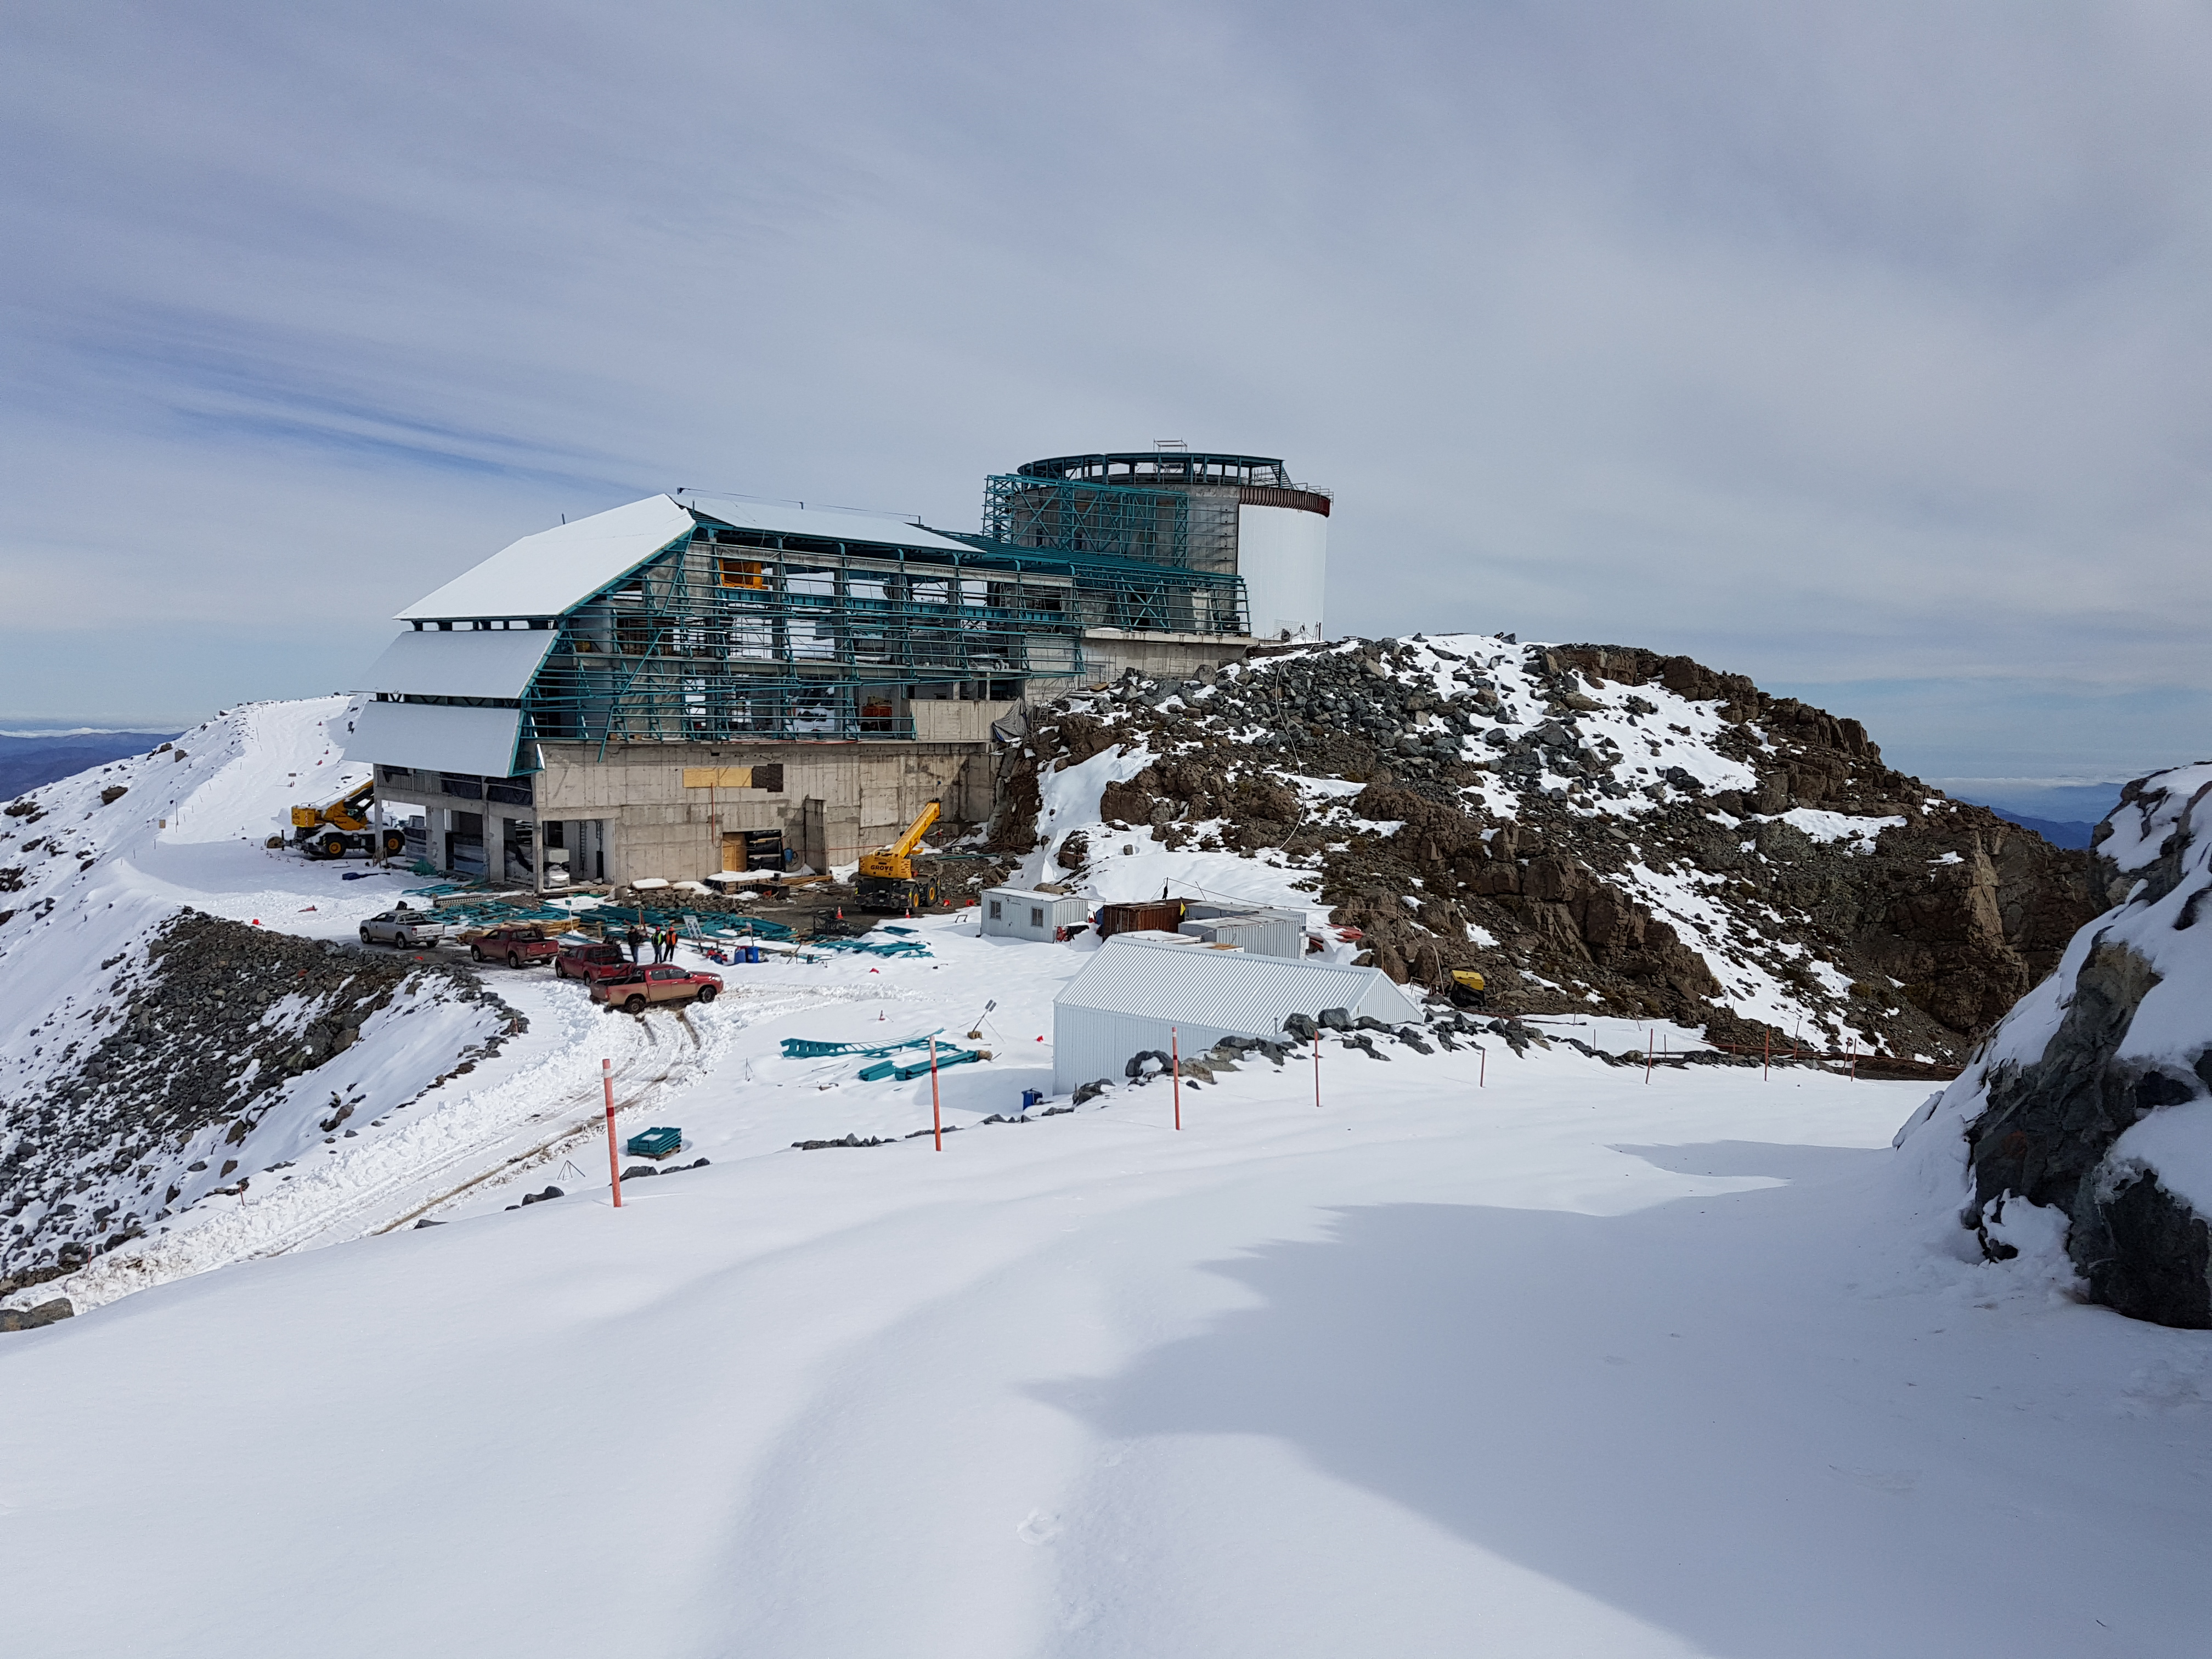

Snow Storm

Winter arrived on the summit of Cerro Pachón this week in the form of two significant snowstorms. The storms left behind a thick blanket of snow, which is impacting construction progress.

Credit: Rubin Observatory/NSF/AURA